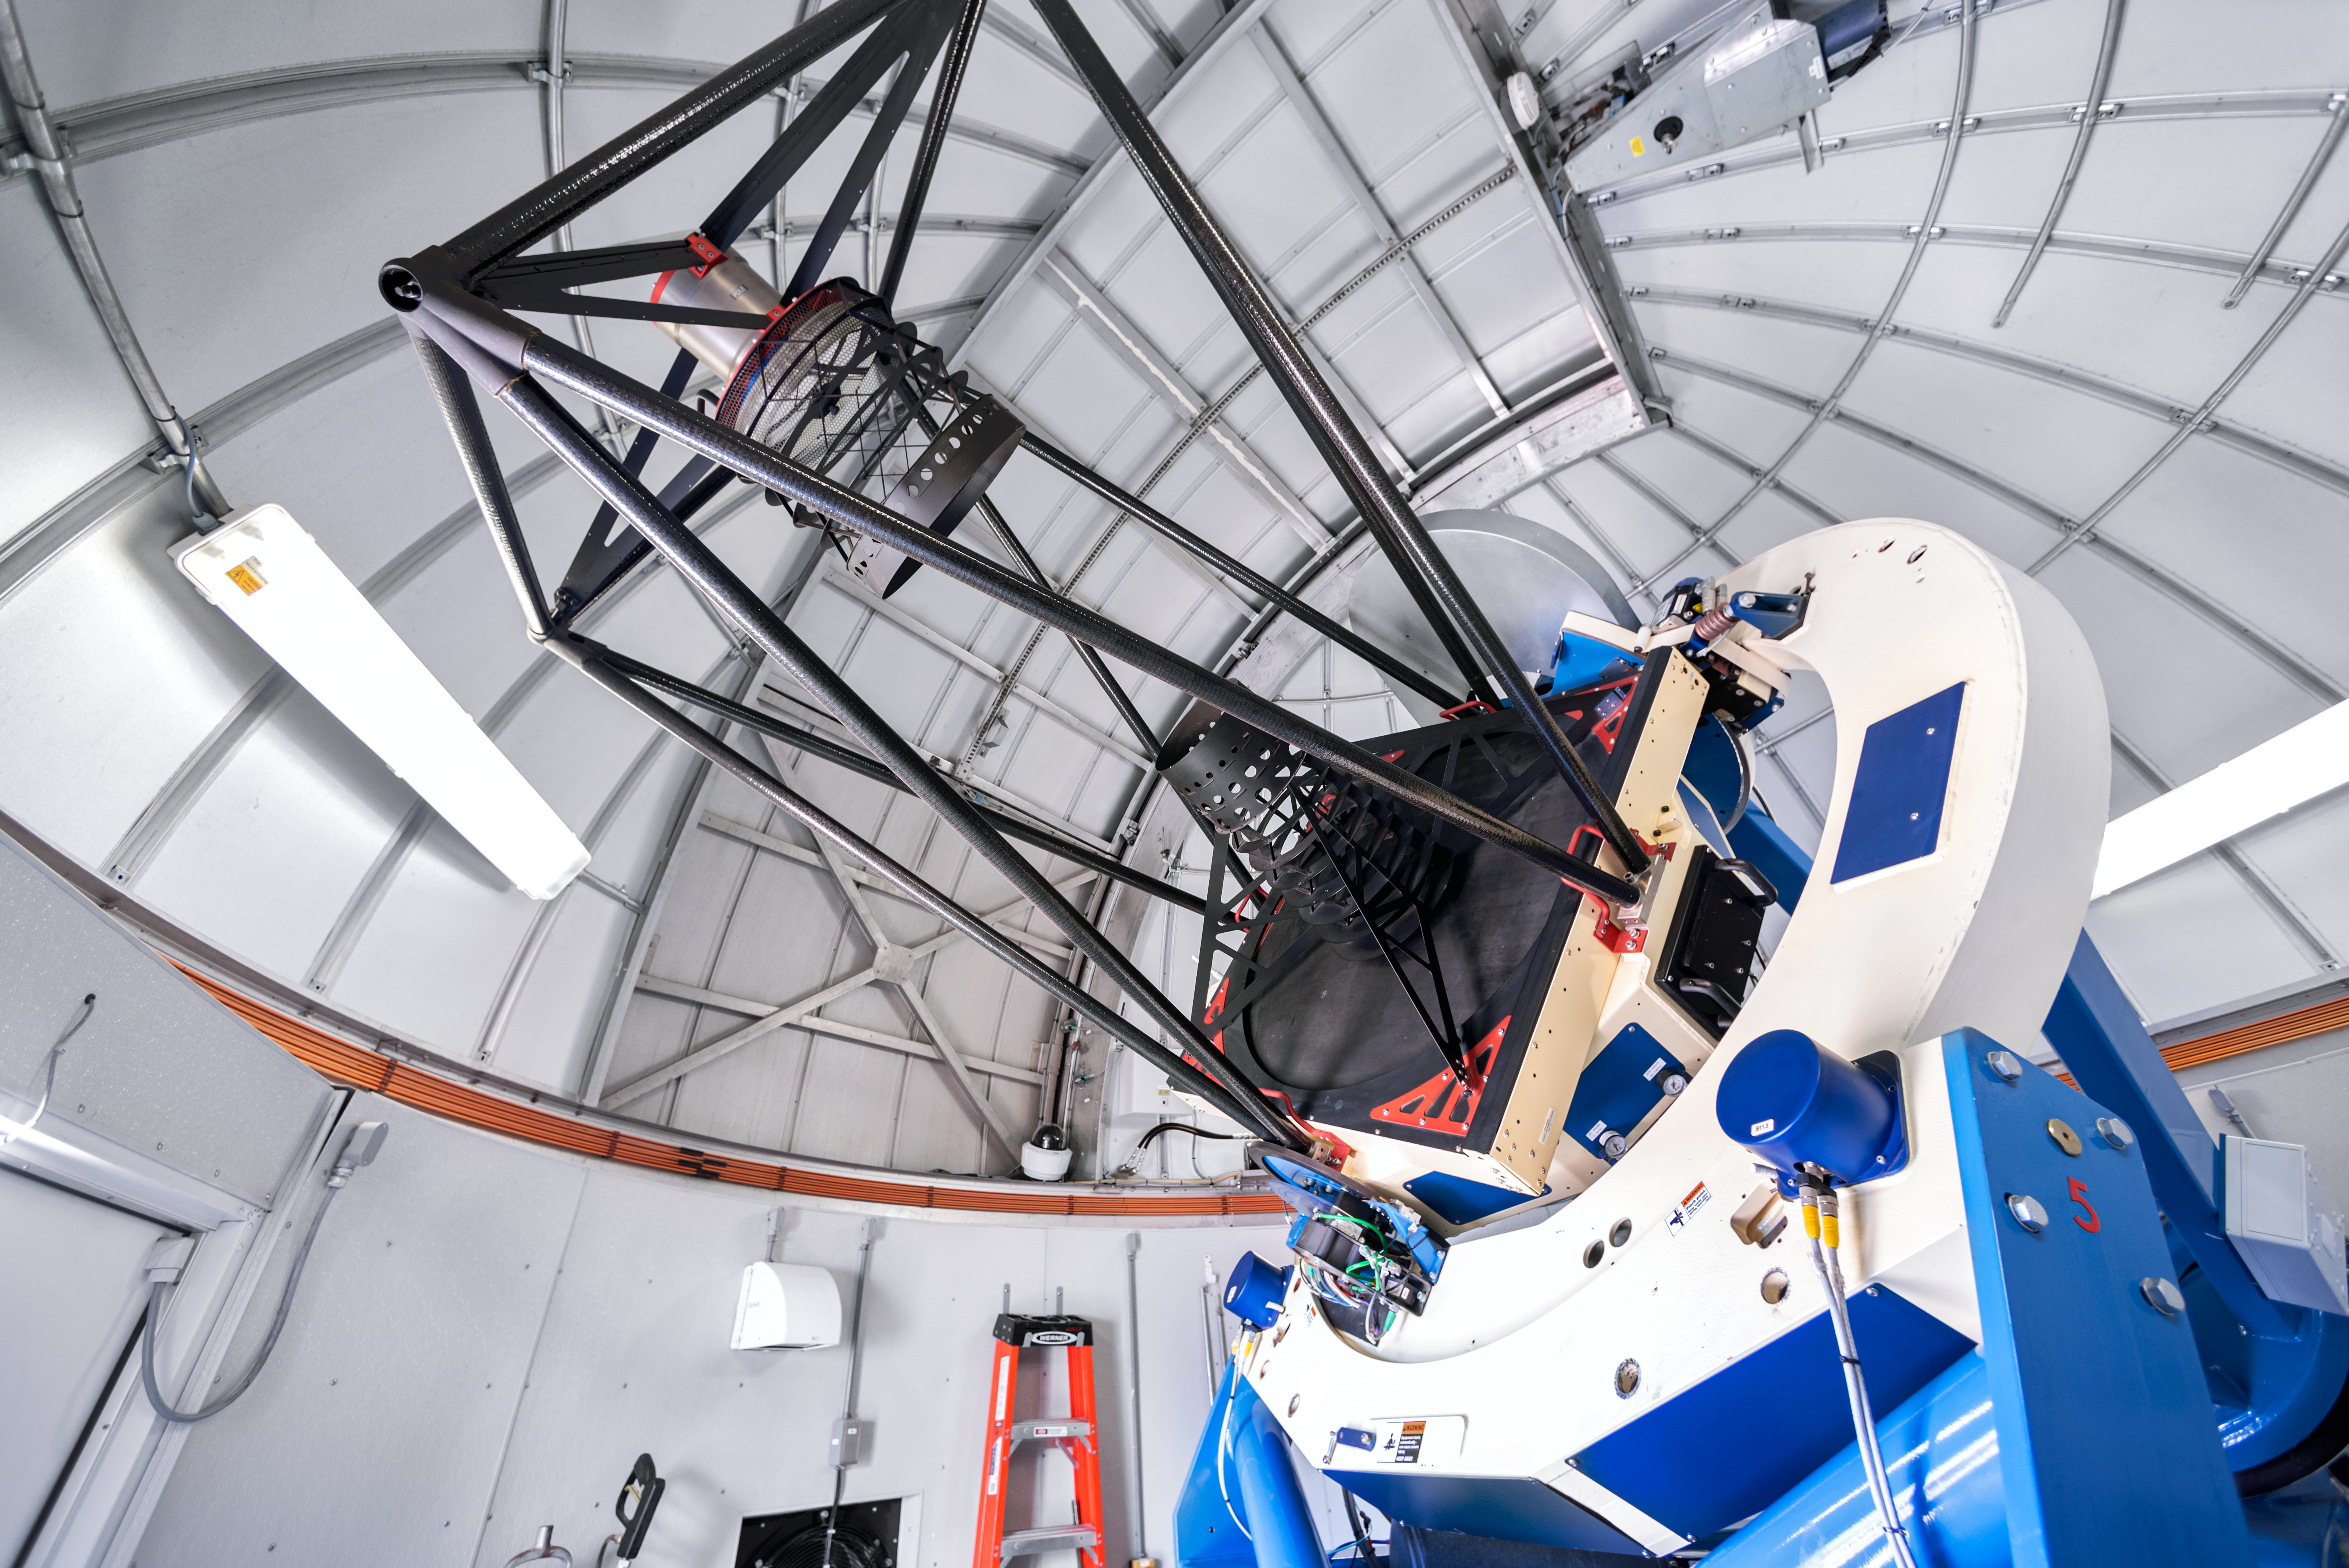

Las Cumbres Observatory 1-meter Telescope

This 1-meter telescope at Cerro Tololo Inter-American Observatory is part of the Las Cumbres Observatory network of robotic telescopes.

Credit: CTIO/NOIRLab/NSF/AURA